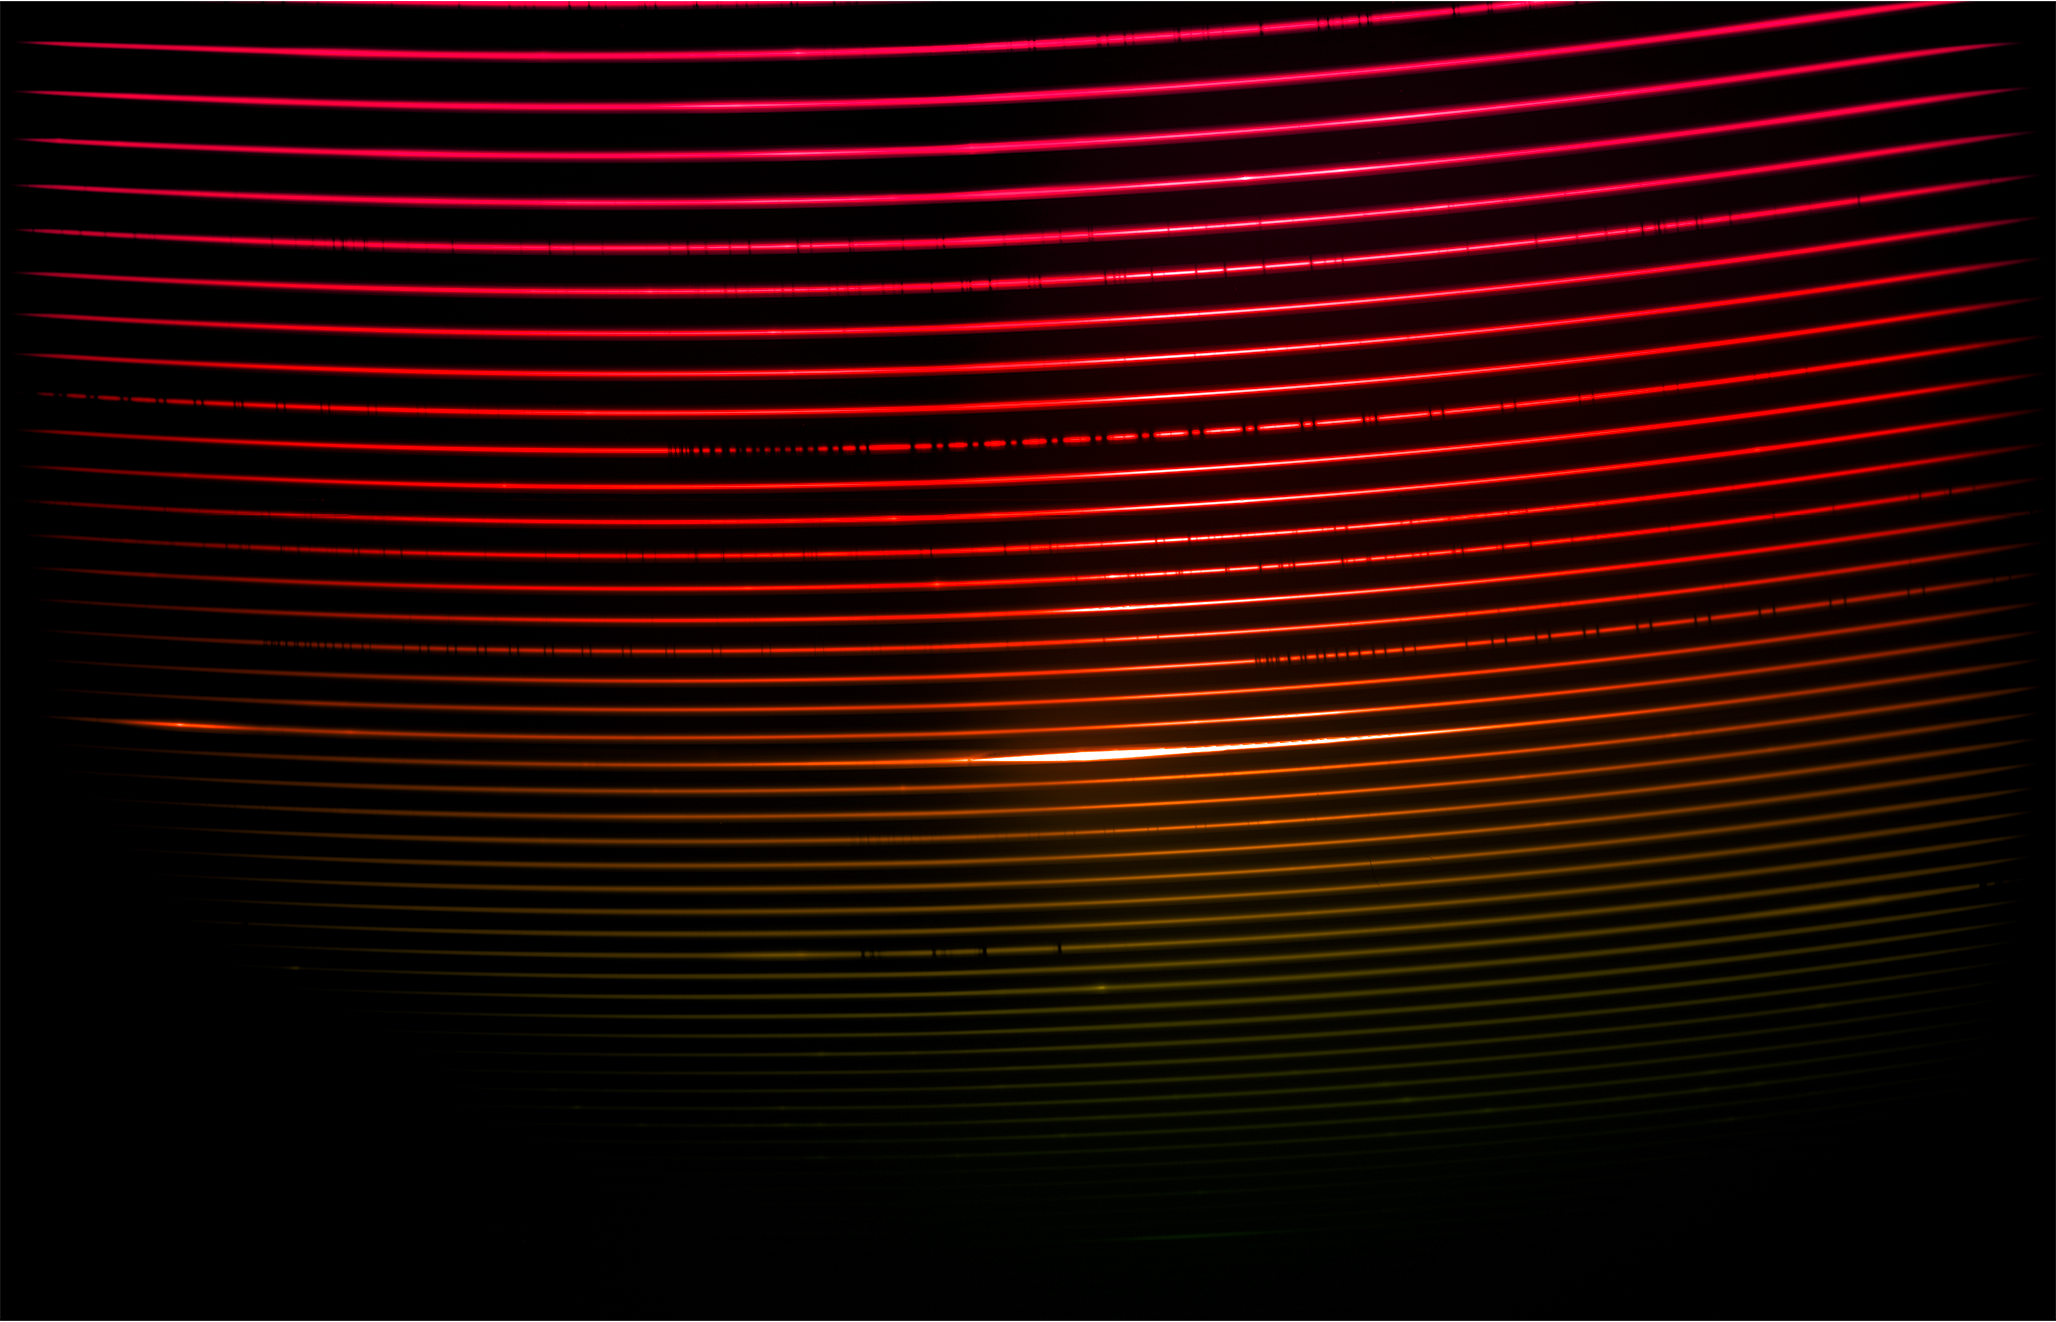

Red Spectrum of Eta Carinae

The red spectrum of the binary star system Eta Carinae, captured with the newly installed SOAR Telescope Echelle Spectrograph (STELES) on the SOAR Telescope. The spectrum measures light from around 500 nanometers to around 905 nanometers. Light that is ‘redder’ than around 750 nanometers is infrared and is invisible to our eyes. Eta Carinae is a fascinating and faint pair of stars located in the constellation Carina, and is a prime example of the type of object that STELES will investigate. SOAR is located on Cerro Pachón in Chile and is operated by U.S. National Science Foundation Cerro Tololo Inter-American Observatory (CTIO), a Program of NSF NOIRLab.

Credit: CTIO/NOIRLab/SOAR/NSF/AURA